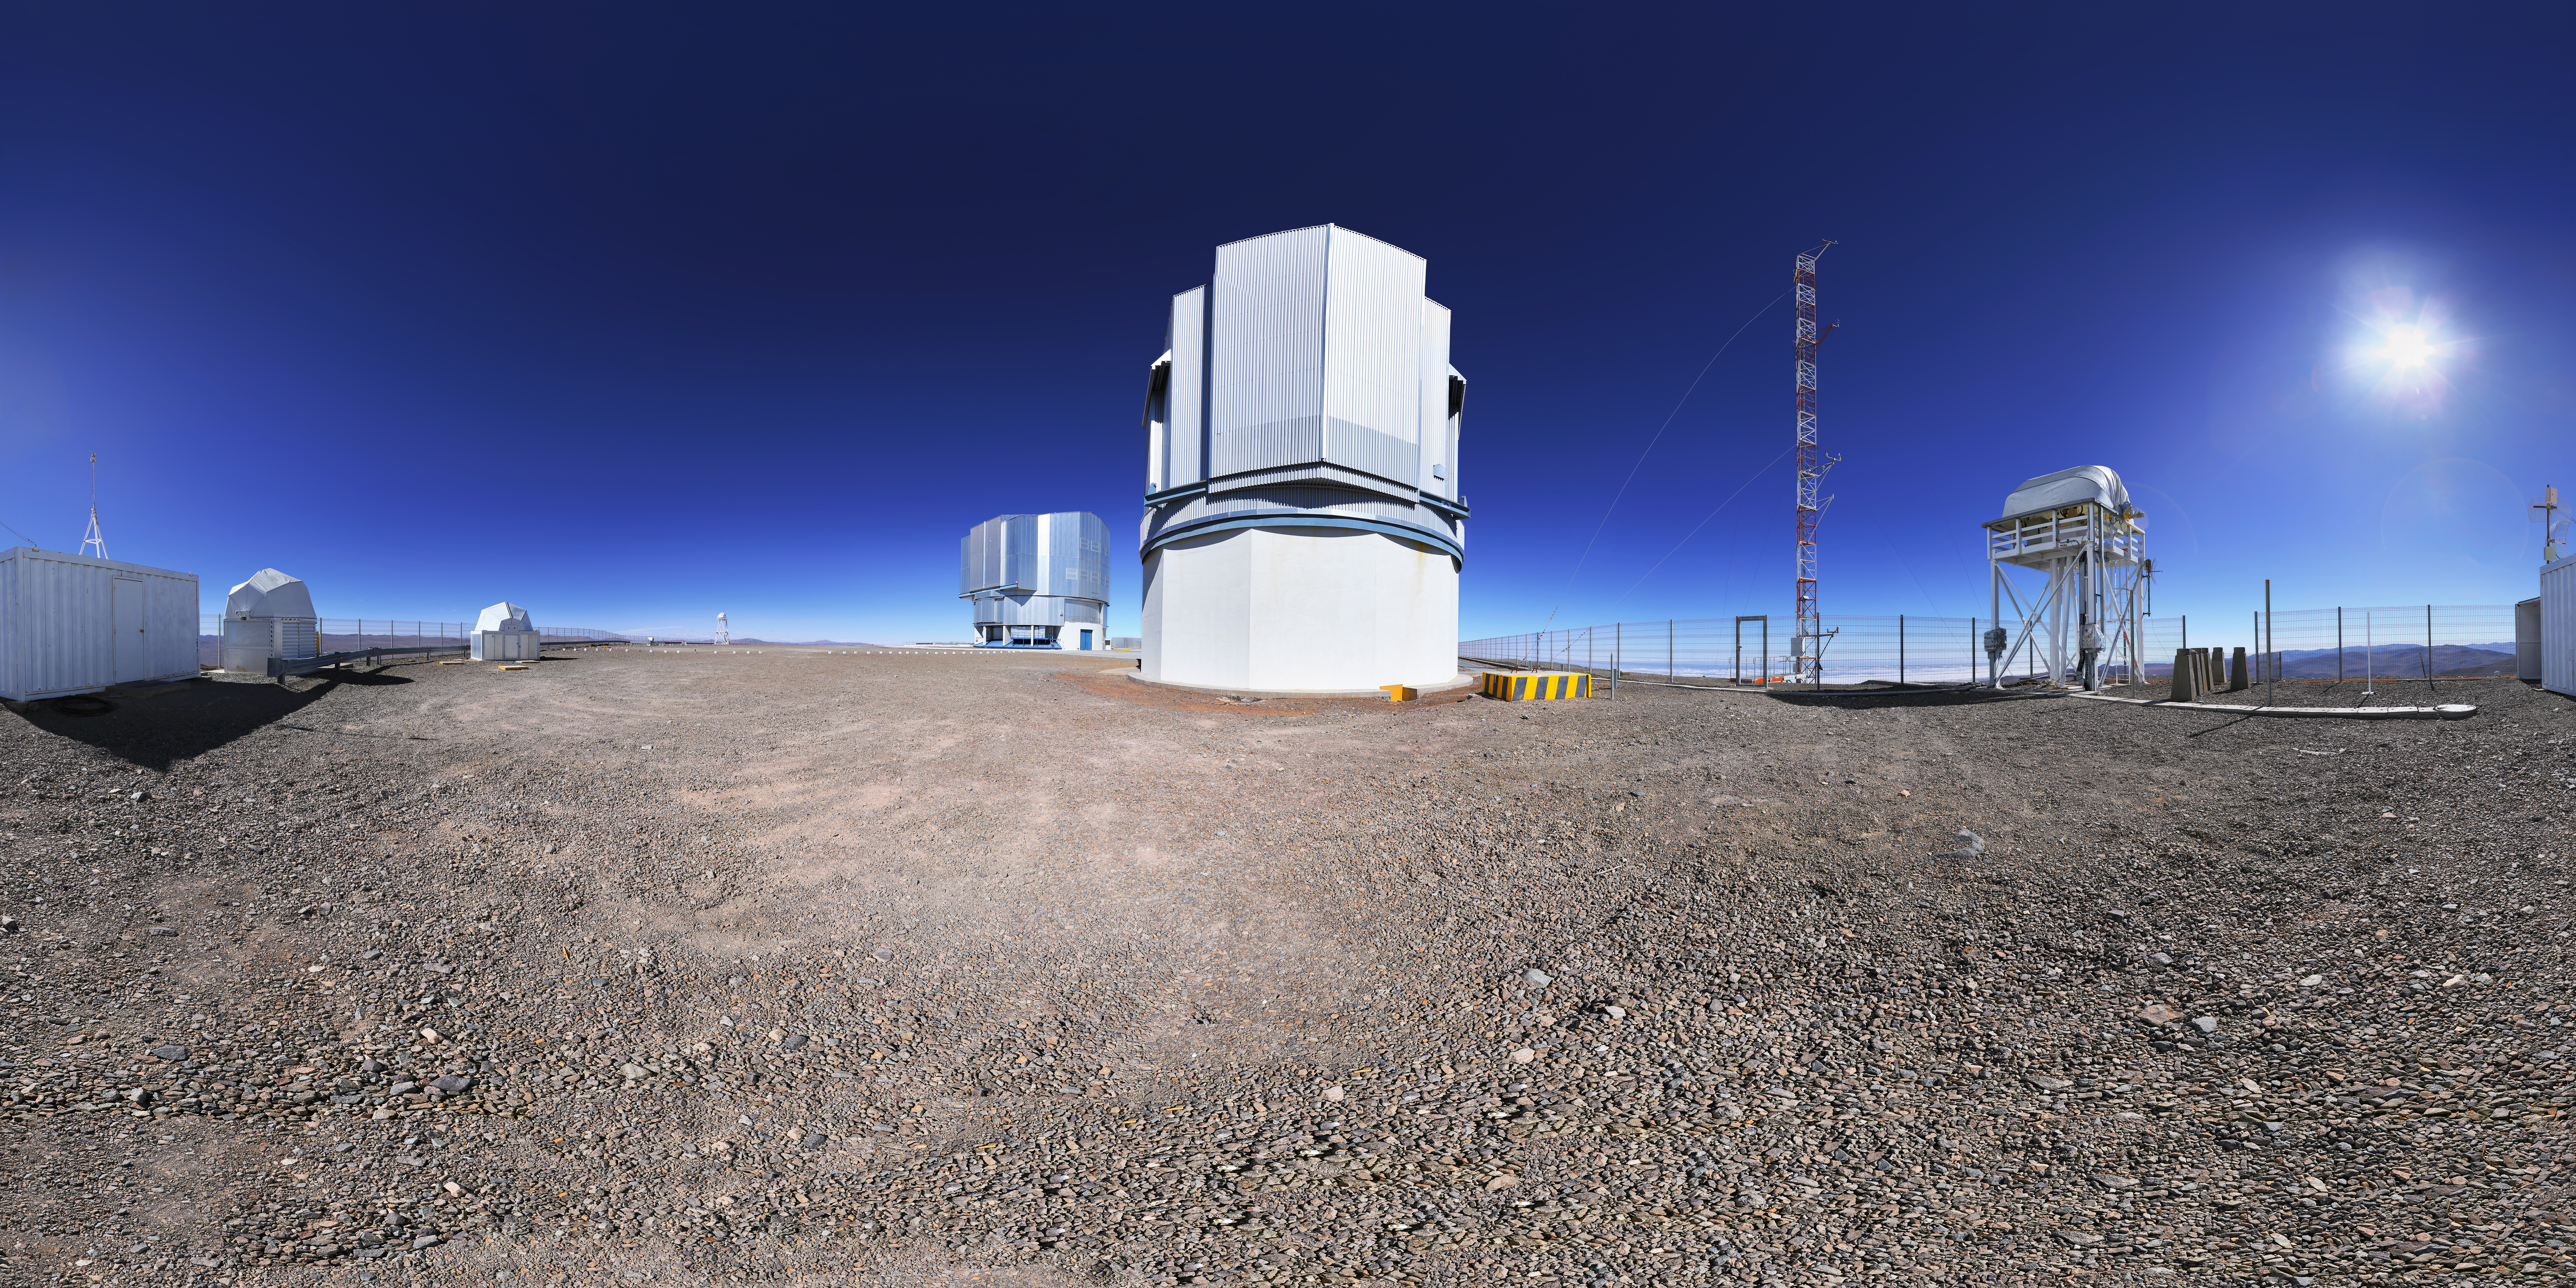

The VLT Survey Telescope atop Paranal

The VLT Survey Telescope (VST) is the latest major telescope to be installed at ESO’s Paranal Observatory and is the largest telescope in the world designed for surveying the sky in visible light.

Credit: F. Char/ESO